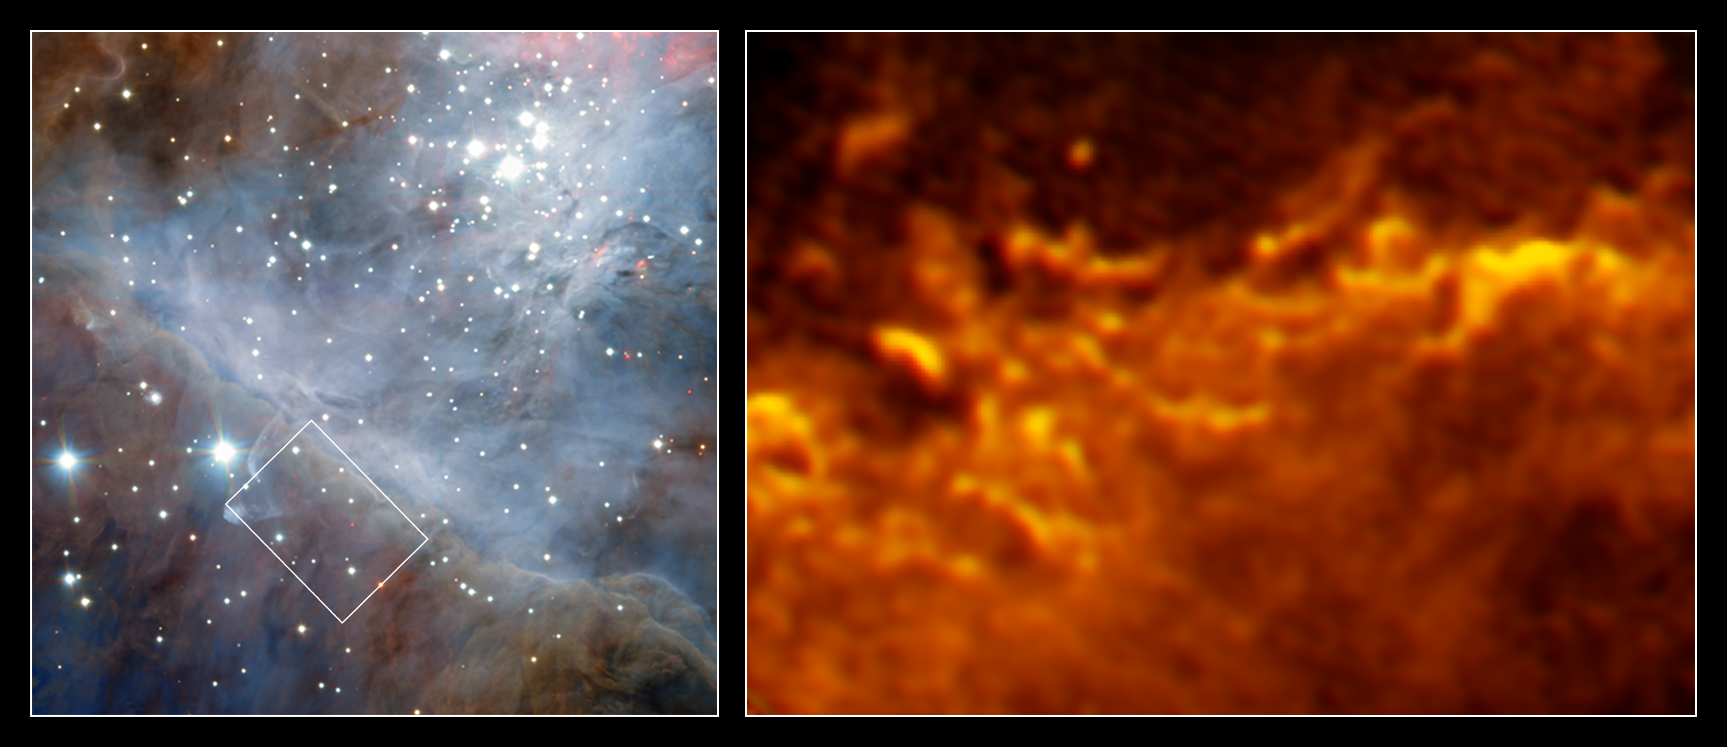

Turbulent border

These images show the edge of the vast molecular cloud that lies behind the Orion Nebula, 1400 light-years from Earth. The image of the left shows a wide-field view of the region, as seen with the HAWK-I instrument, installed at the Very Large Telescope. A small region is highlighted with a white rectangle, and the rightmost image shows that region in stunning fiery detail, observed with the Atacama Large Millimeter/submillimeter Array (ALMA).

As well as producing beautiful images, molecular clouds are of great interest to astronomers. The clouds are stellar nurseries and at their edge atoms react and form molecules by key astrochemical processes. With the ALMA observations scientists were able to resolve this transition from atomic to molecular gas at the border of the Orion molecular cloud. As Orion is the nearest massive star-forming region it is the ideal target to find out more about these astrochemical processes, and it also offers the possibility to study the interactions of newly formed stars with their surroundings in detail.

Both observations show that this fascinating astrochemical transition from atomic to molecular gas happens in a highly dynamic environment. ALMA’s view of the nebula particularly resembles the dark clouds of a huge upcoming storm in Earth’s atmosphere.

Credit: ESO/Goicoechea et al.